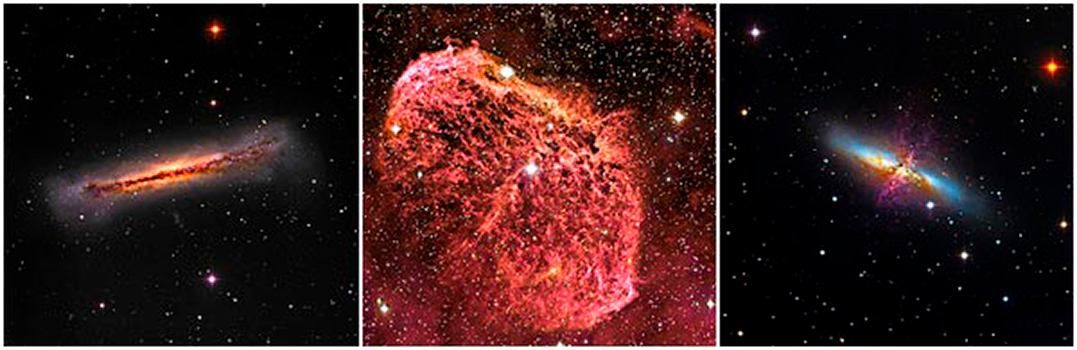

Beauty of the Universe Revealed by the WIYN 0.9m Telescope

NGC3628, an edge-on spiral about 35 million light years distant, the Crescent nebula (NGC6888, a shell of gas excited by HD192163, a Wolf-Rayet star) and M82, a peculiar galaxy at a distance of about 12 million light years. These images were taken through B, V and hydrogen alpha filters at the WIYN 0.9m in April 2011 as part of a special Visitor Center AOP program. A few nights on the 0.9m unexpectedly became available, and Glen & Joan Saurdiff responded to this opportunity to acquire images with a research telescope using the S2KB camera. The image processing was done by Flynn Haase of the Visitor Center, telescope operation by Steve Peterson and Katy Garmany.

Credit: NGC3628 & NGC6888: G. Saurdiff & J. Saurdiff; M82: F. Haase, S. Peterson & WIYN/NOAO/AURA/NSF